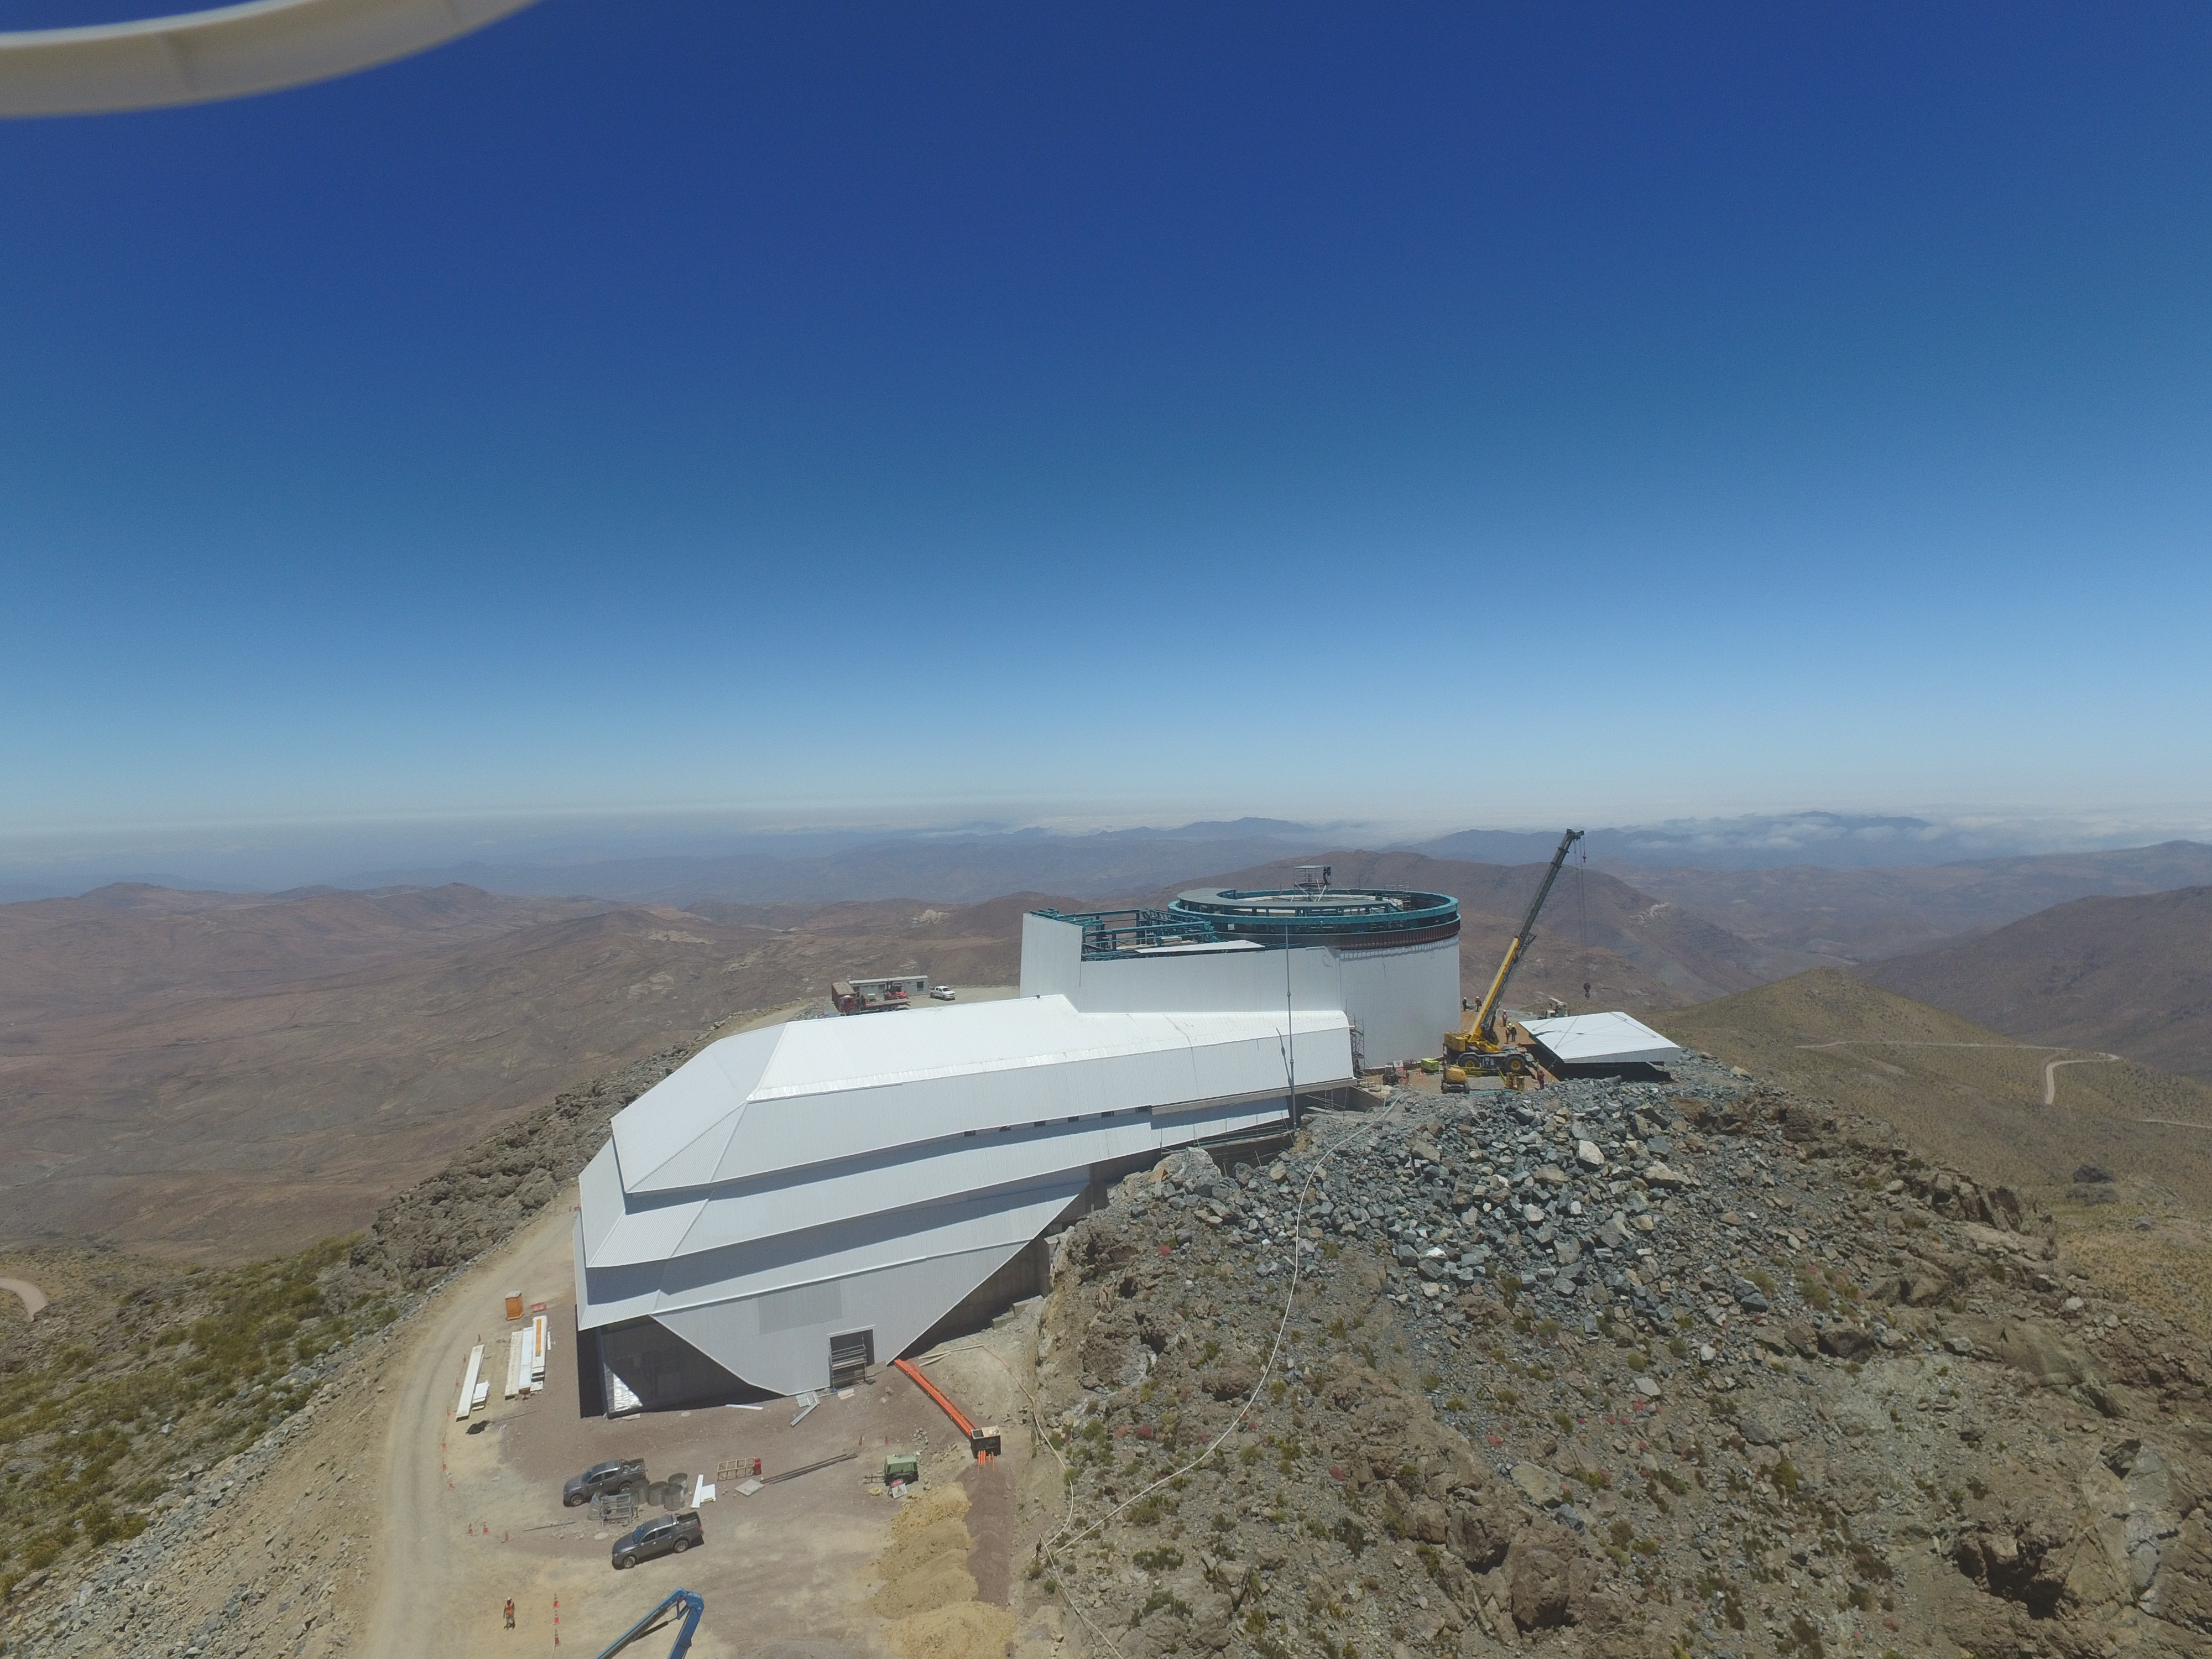

Drone Photo of LSST Facility and Environs December 2017

LSST Assembly Integration Verification (AIV) Manager Jacques Sebag submitted these aerial drone photos of the LSST facility, taken on December 28. The photos were taken after the LSST team collaborated with subcontractor Besalco to move the facility mobile roof to the flat area located on the north side of the lower enclosure. Congratulations to all for this achievement at the end of 2017!

Credit: Rubin Observatory/NSF/AURA